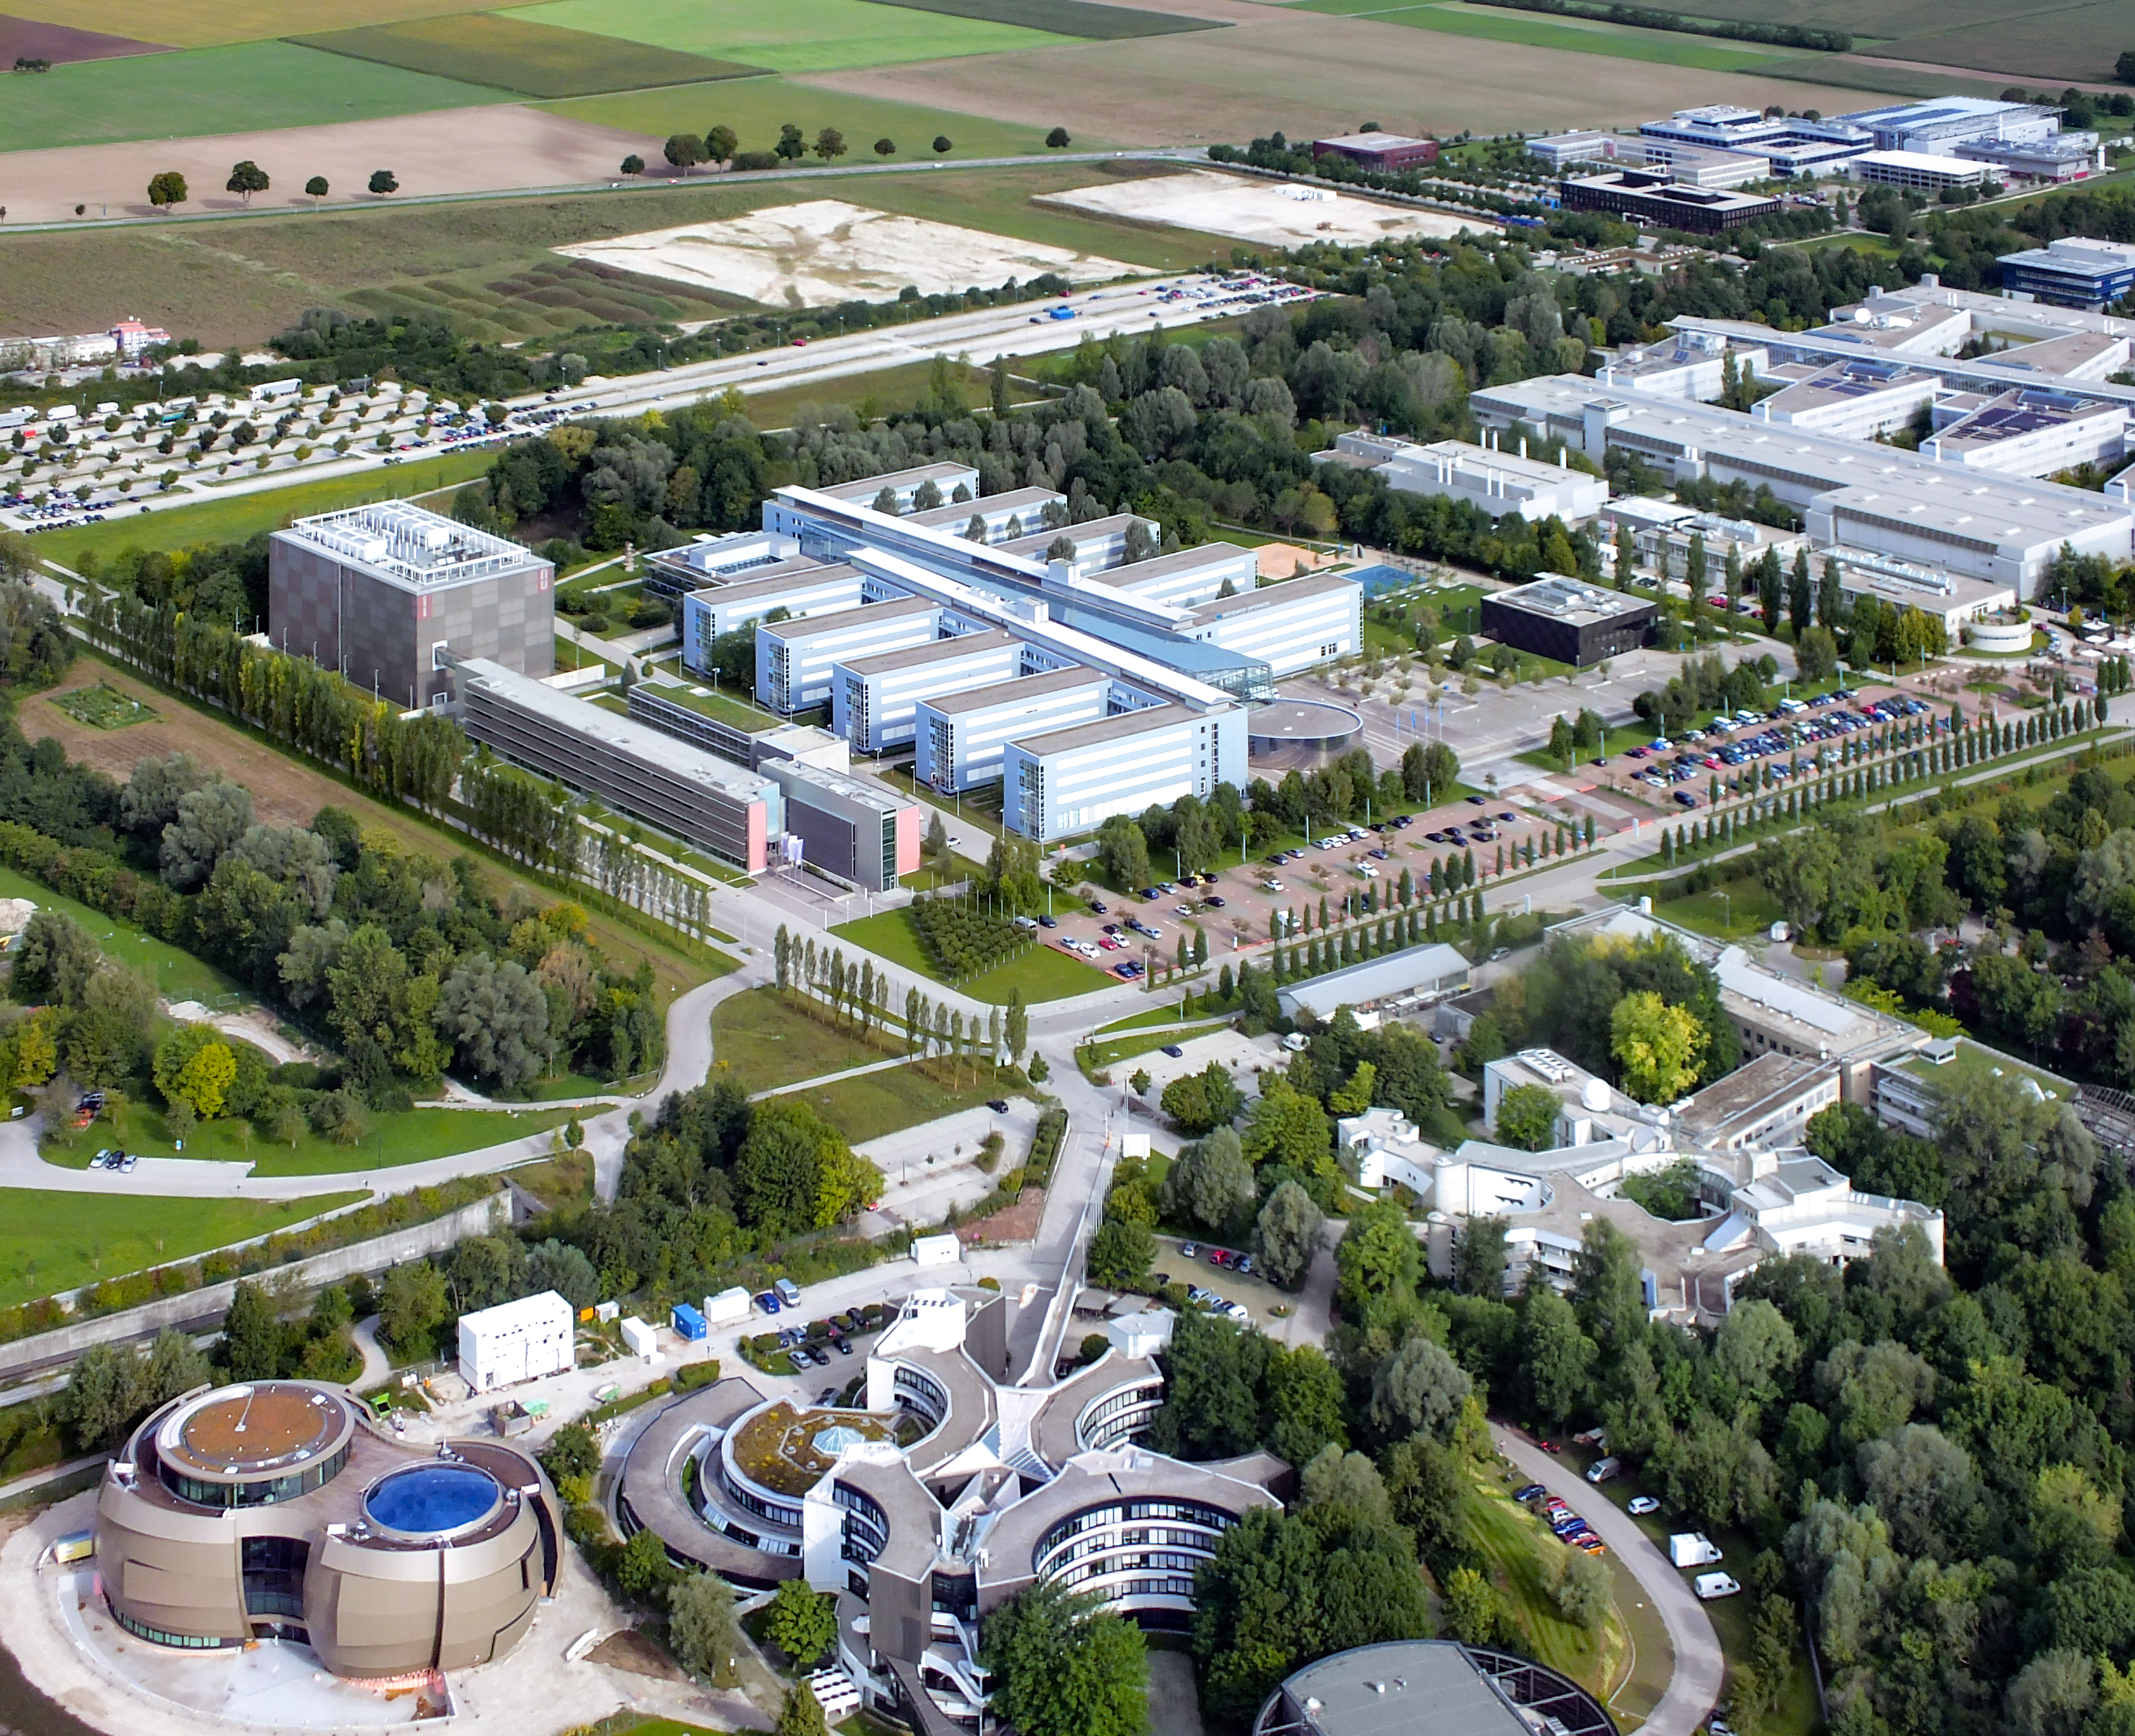

A view of ESO Headquarters and the Garching research campus

Aerial view of the Headquarters of the European Southern Observatory (ESO) seen in the foreground and part of the Garching research campus, in Garching bei München, Germany. The ESO Supernova Planetarium & Visitor Centre at down-left is still under construction.

Credit: Ernst A. Graf/ESO